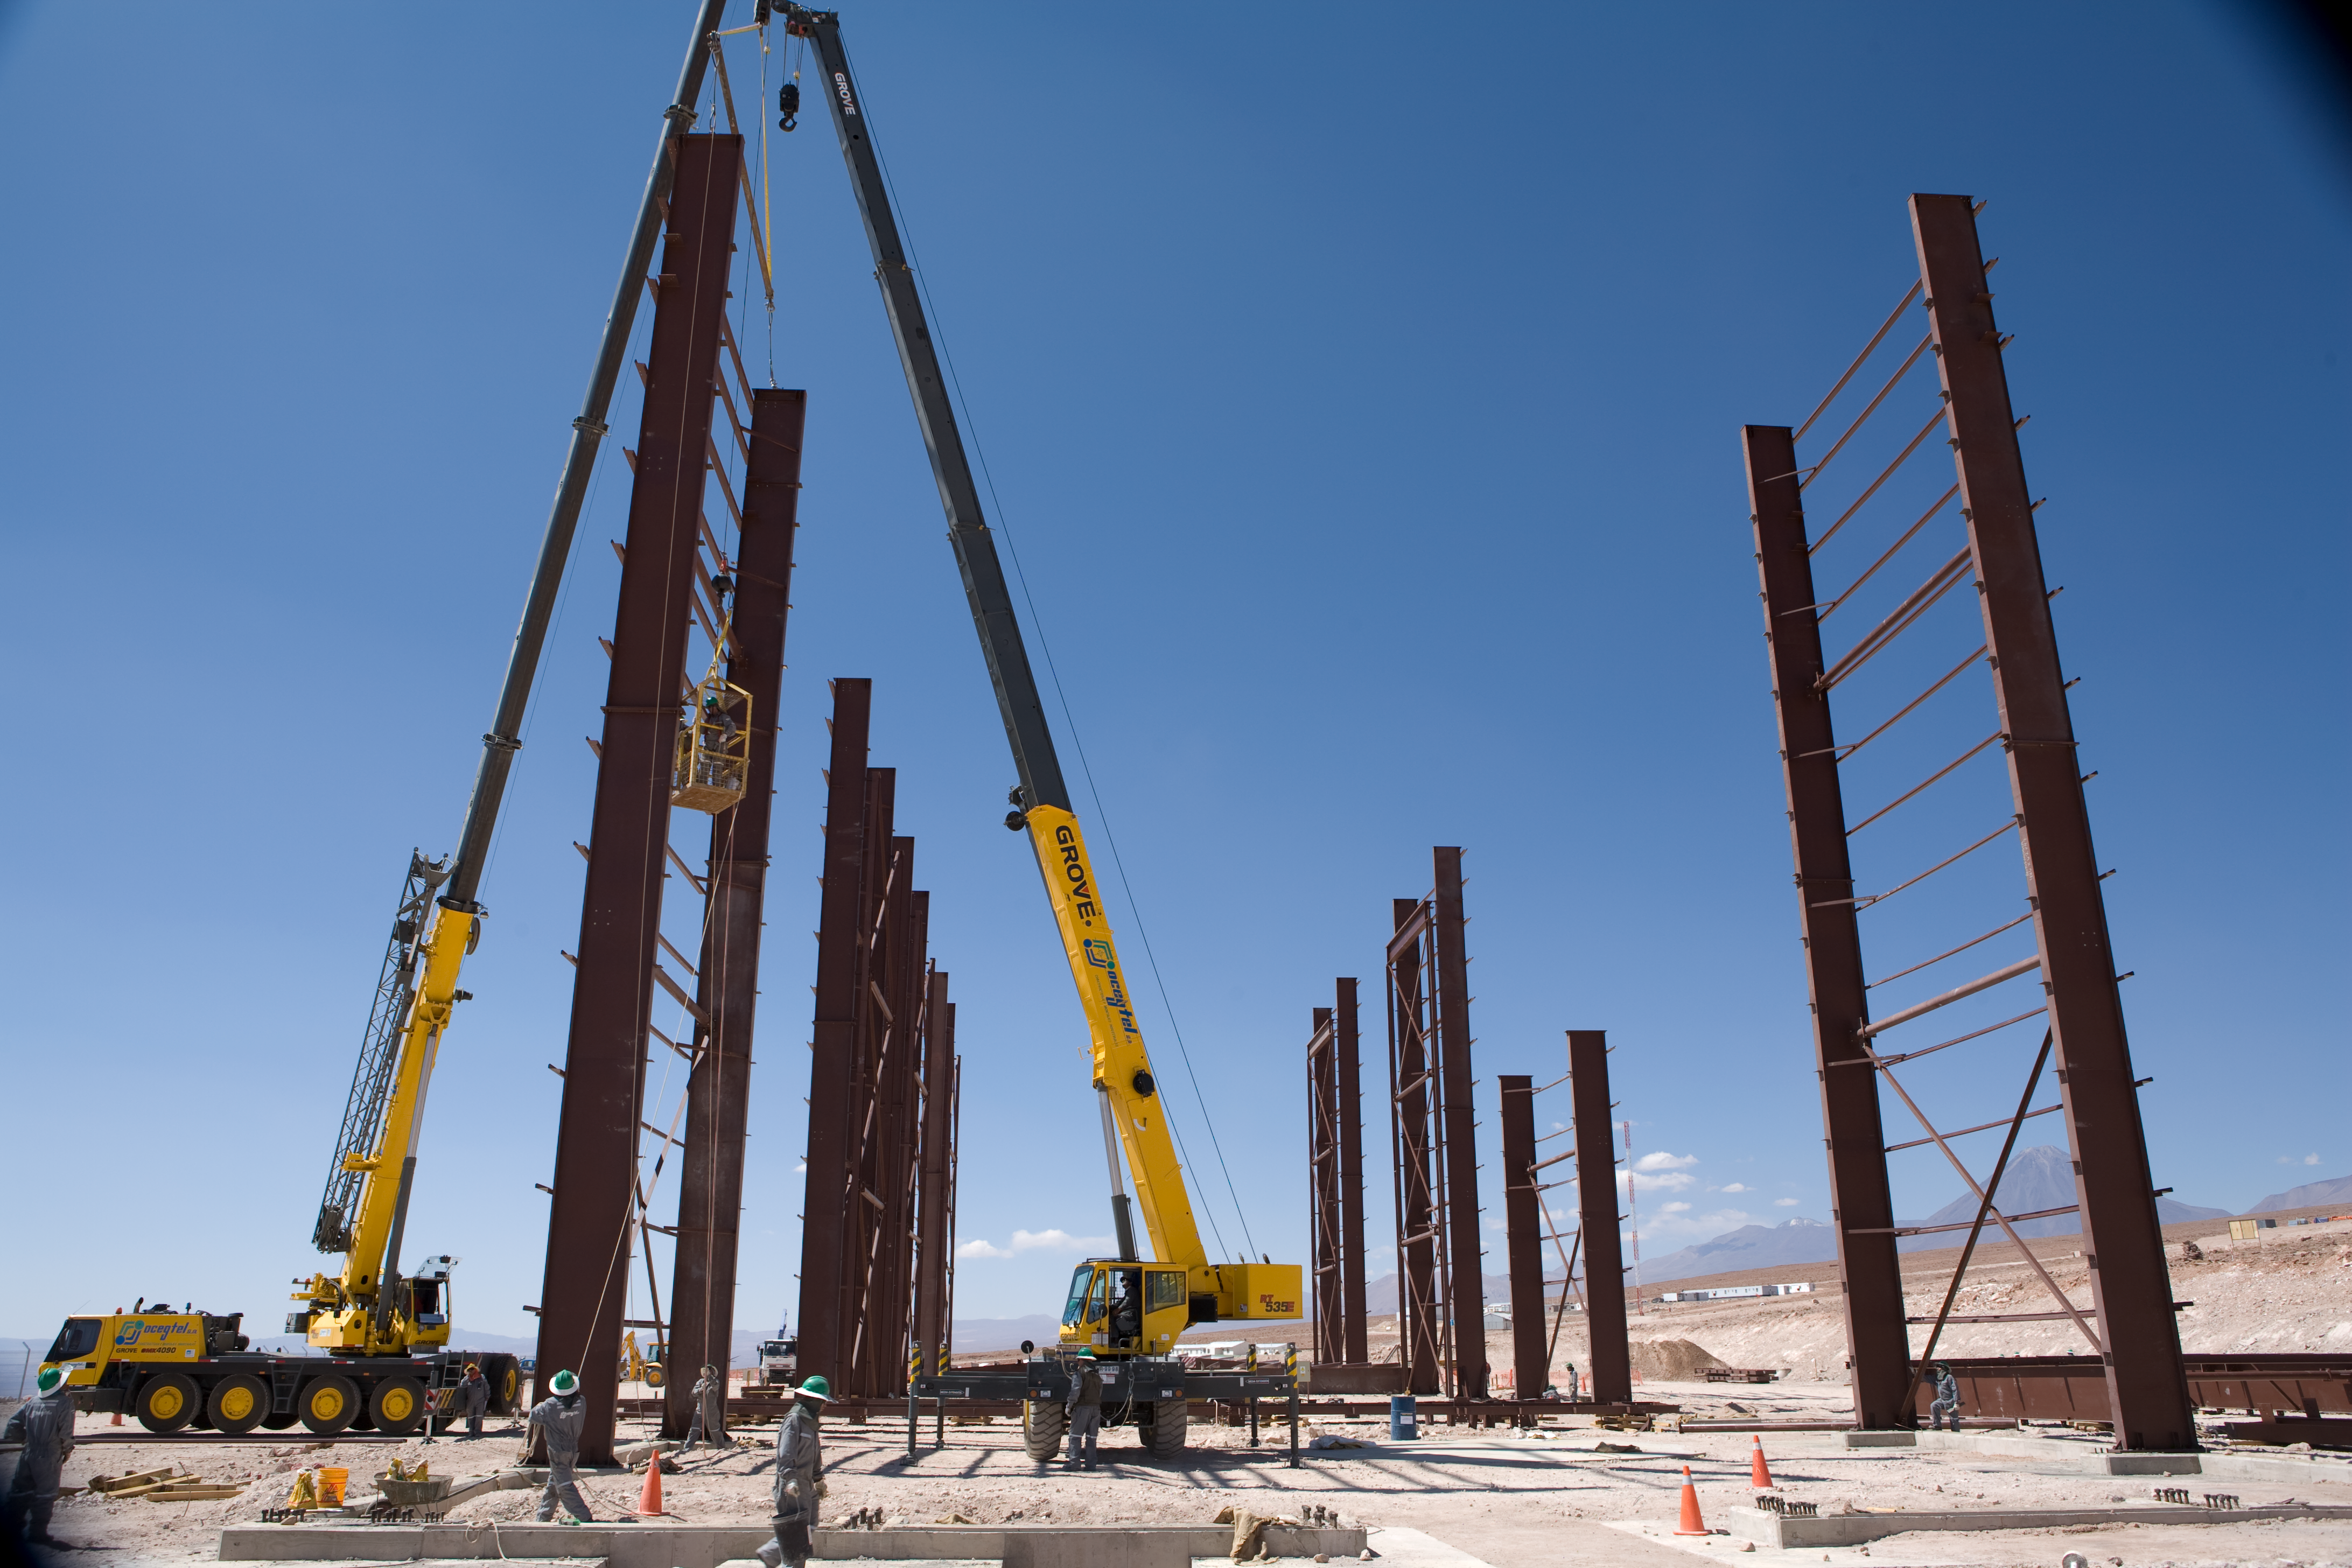

ALMA assembly

Construction work of the ALMA antenna assembly hall in January 2007.

Credit: ALMA (ESO/NAOJ/NRAO)